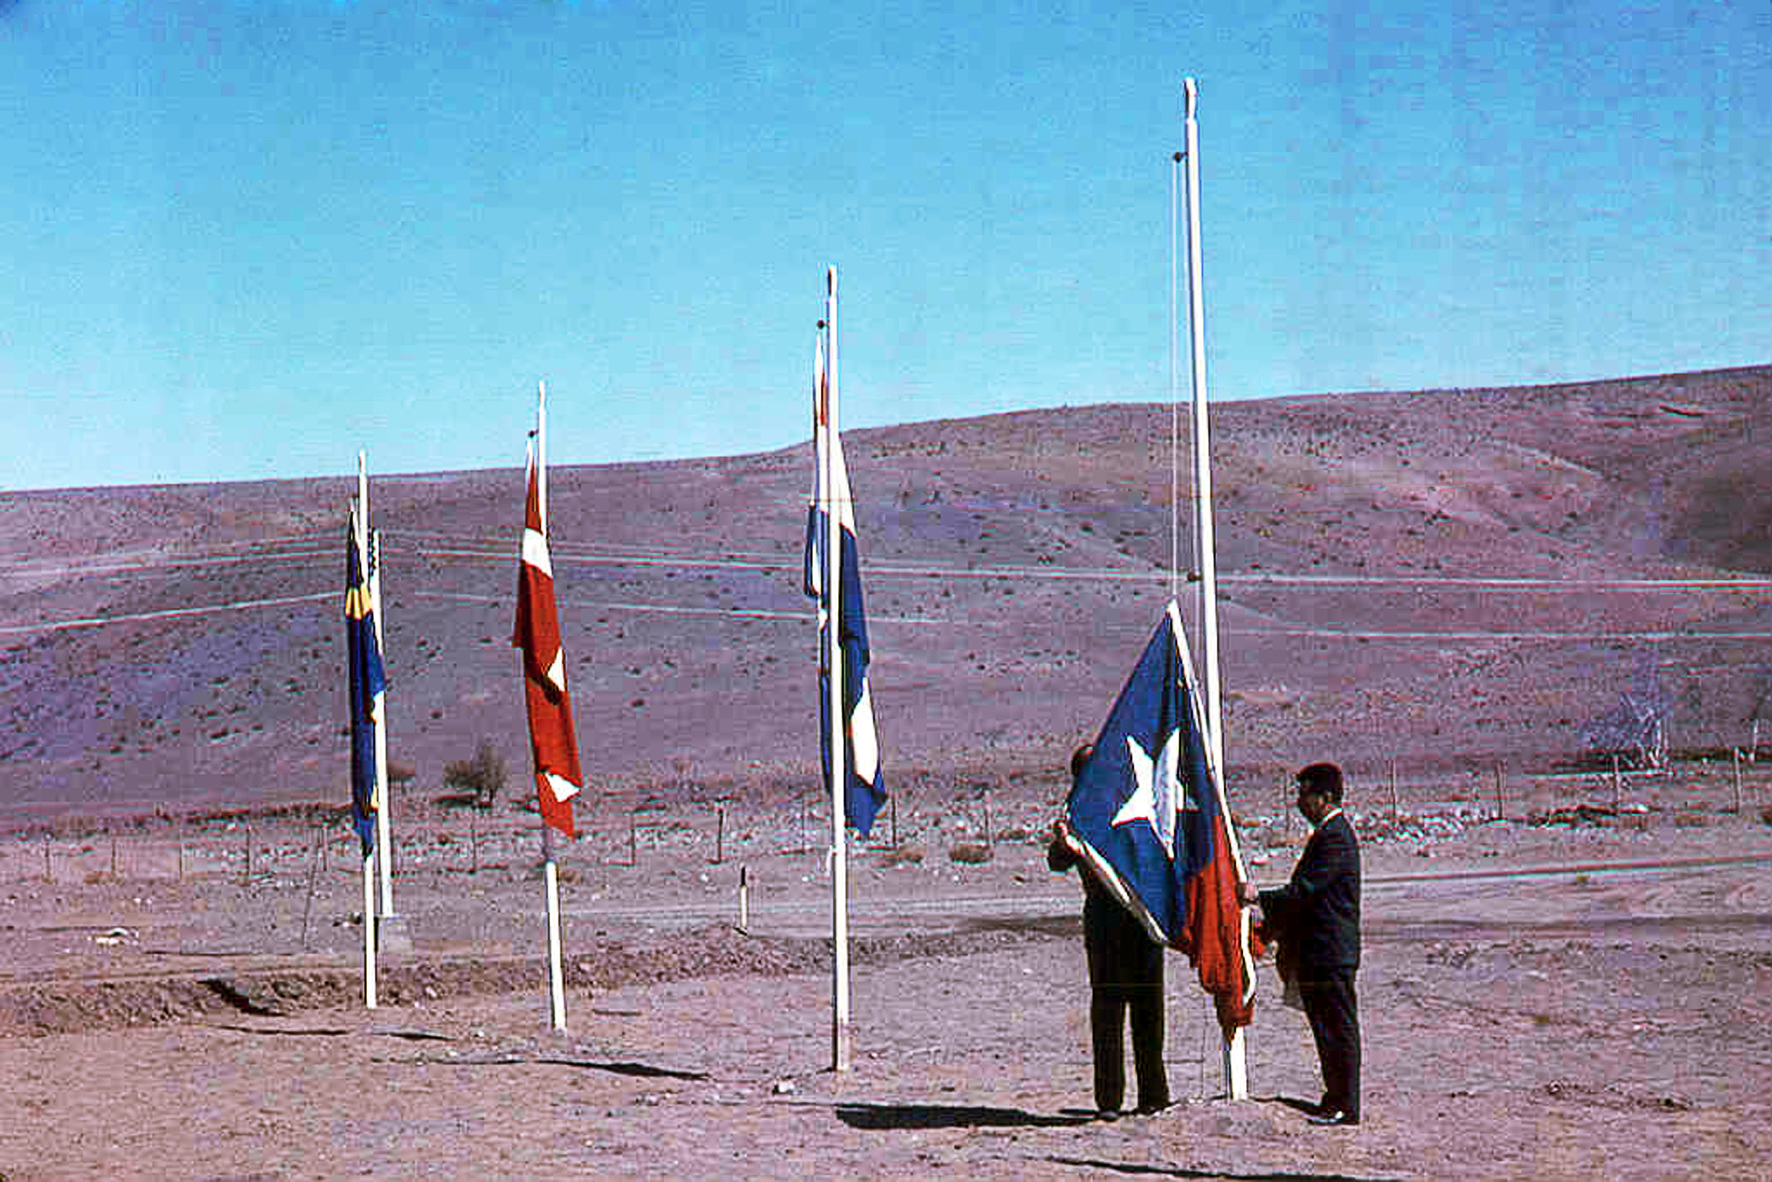

Raising the Chilean flag during La Silla opening ceremony

Inauguration of the road that leads to atop La Silla observatory, March 1964. The picture depicts the raising of the Chilean flag during the opening ceremony.

Credit: ESO